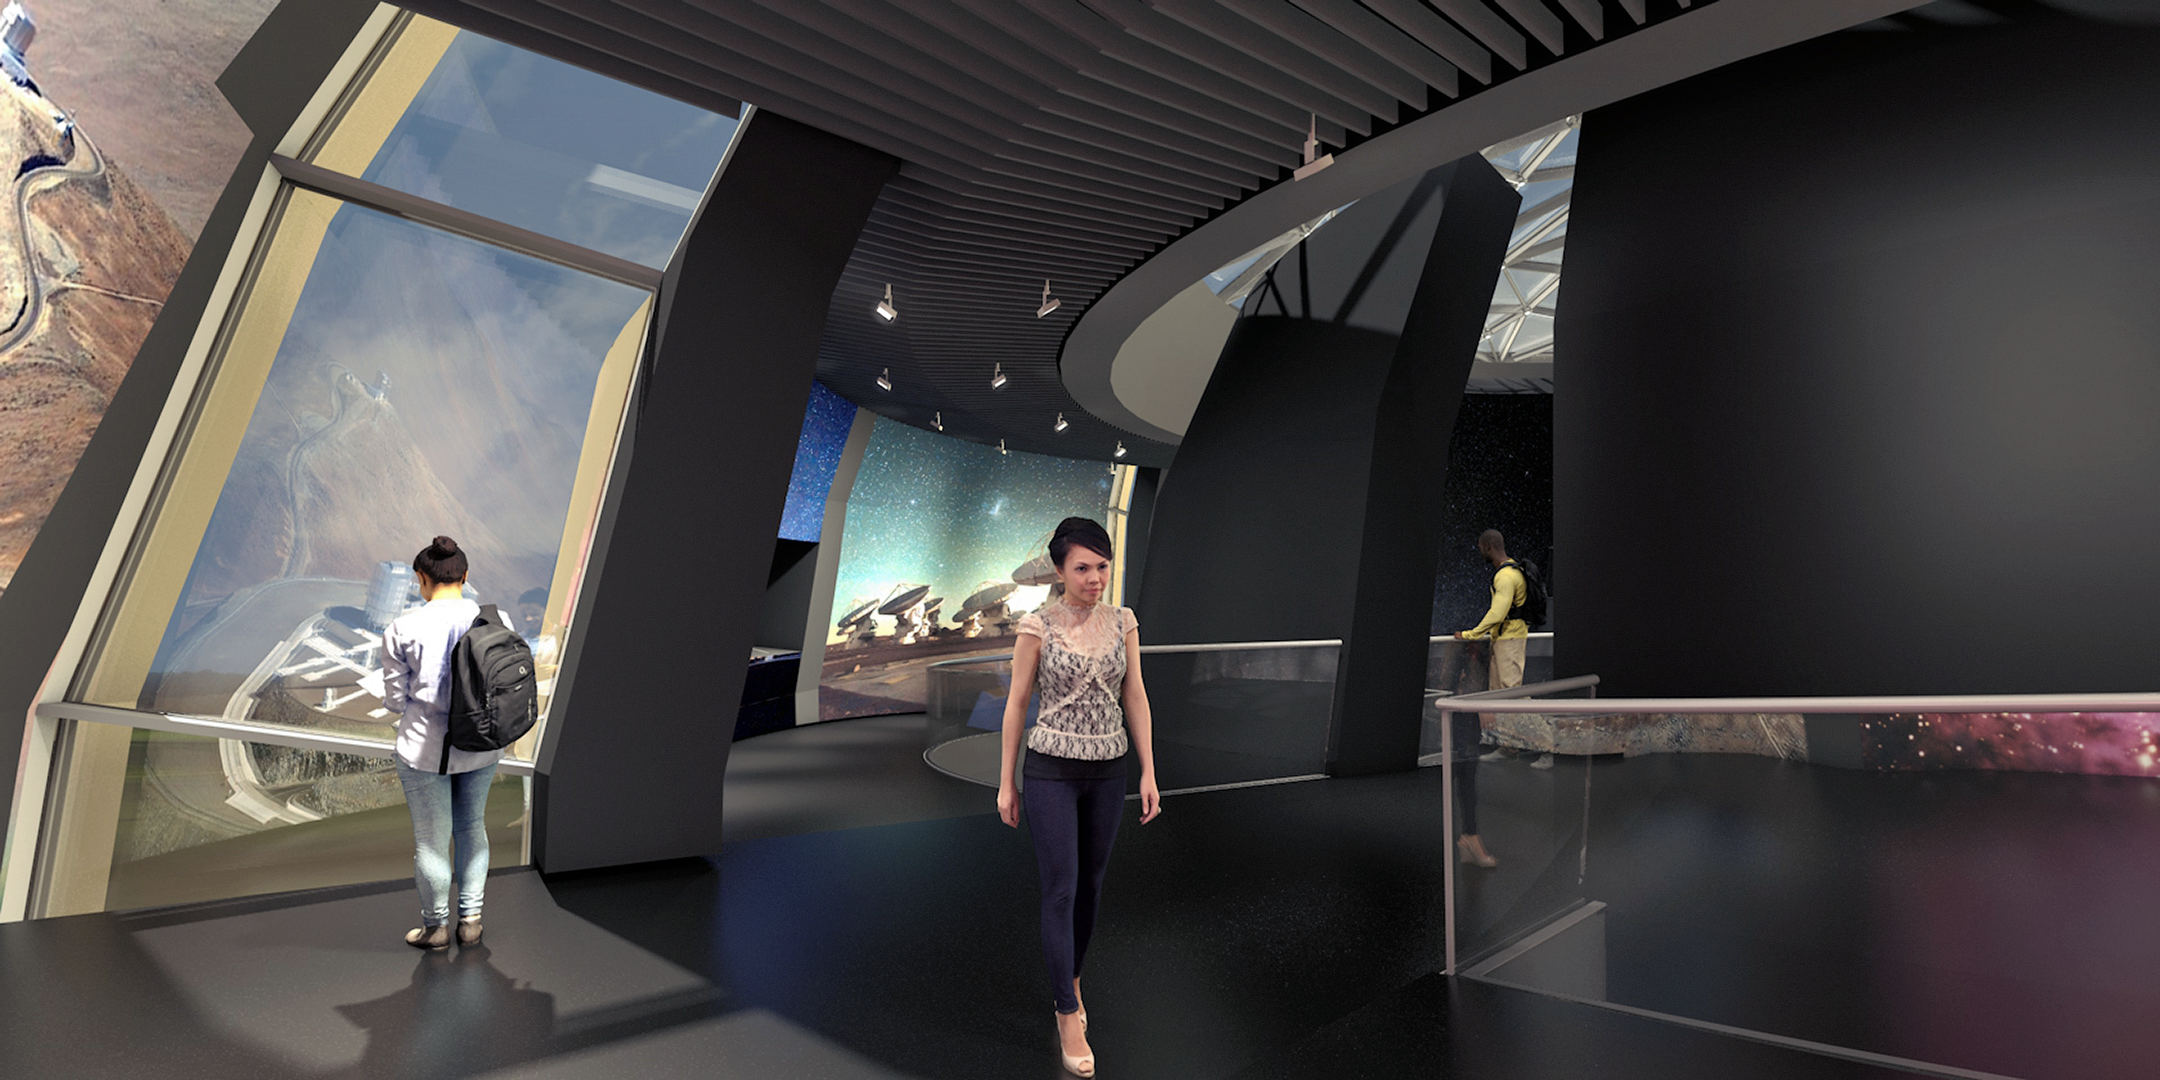

Illustration of the inside of ESO Supernova

This is an illustration of the internal view of the ESO Supernova Planetarium & Visitor Centre. ESO Supernova stems from a cooperation between the European Southern Observatory (ESO) and the Heidelberg Institute for Theoretical Studies (HITS). The building is a donation from the Klaus Tschira Stiftung.

Credit: Architekten Bernhardt + Partner